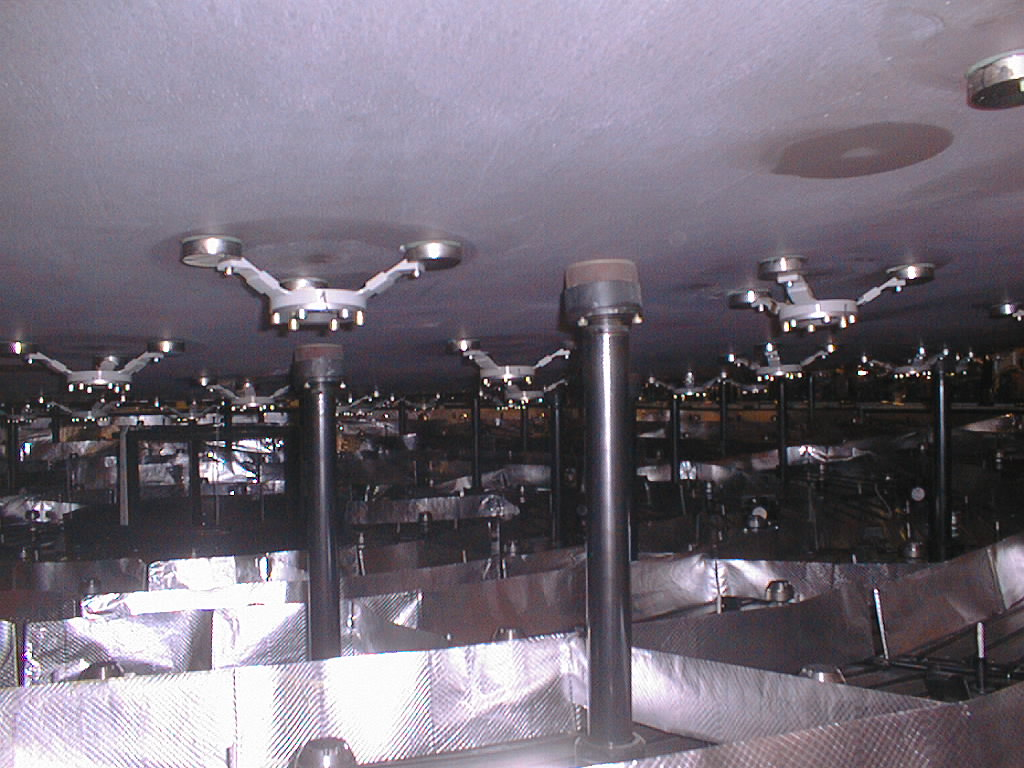

First large VLT mirror successfully coated

Coating of the zerodur mirror, in preparation for First Light of the first VLT unit telescope. Securely held by the clamps of the Handling Device, the fragile mirror is lifted off the active supports in the cell. (Photo obtained on May 19, 1998).

Credit: ESO